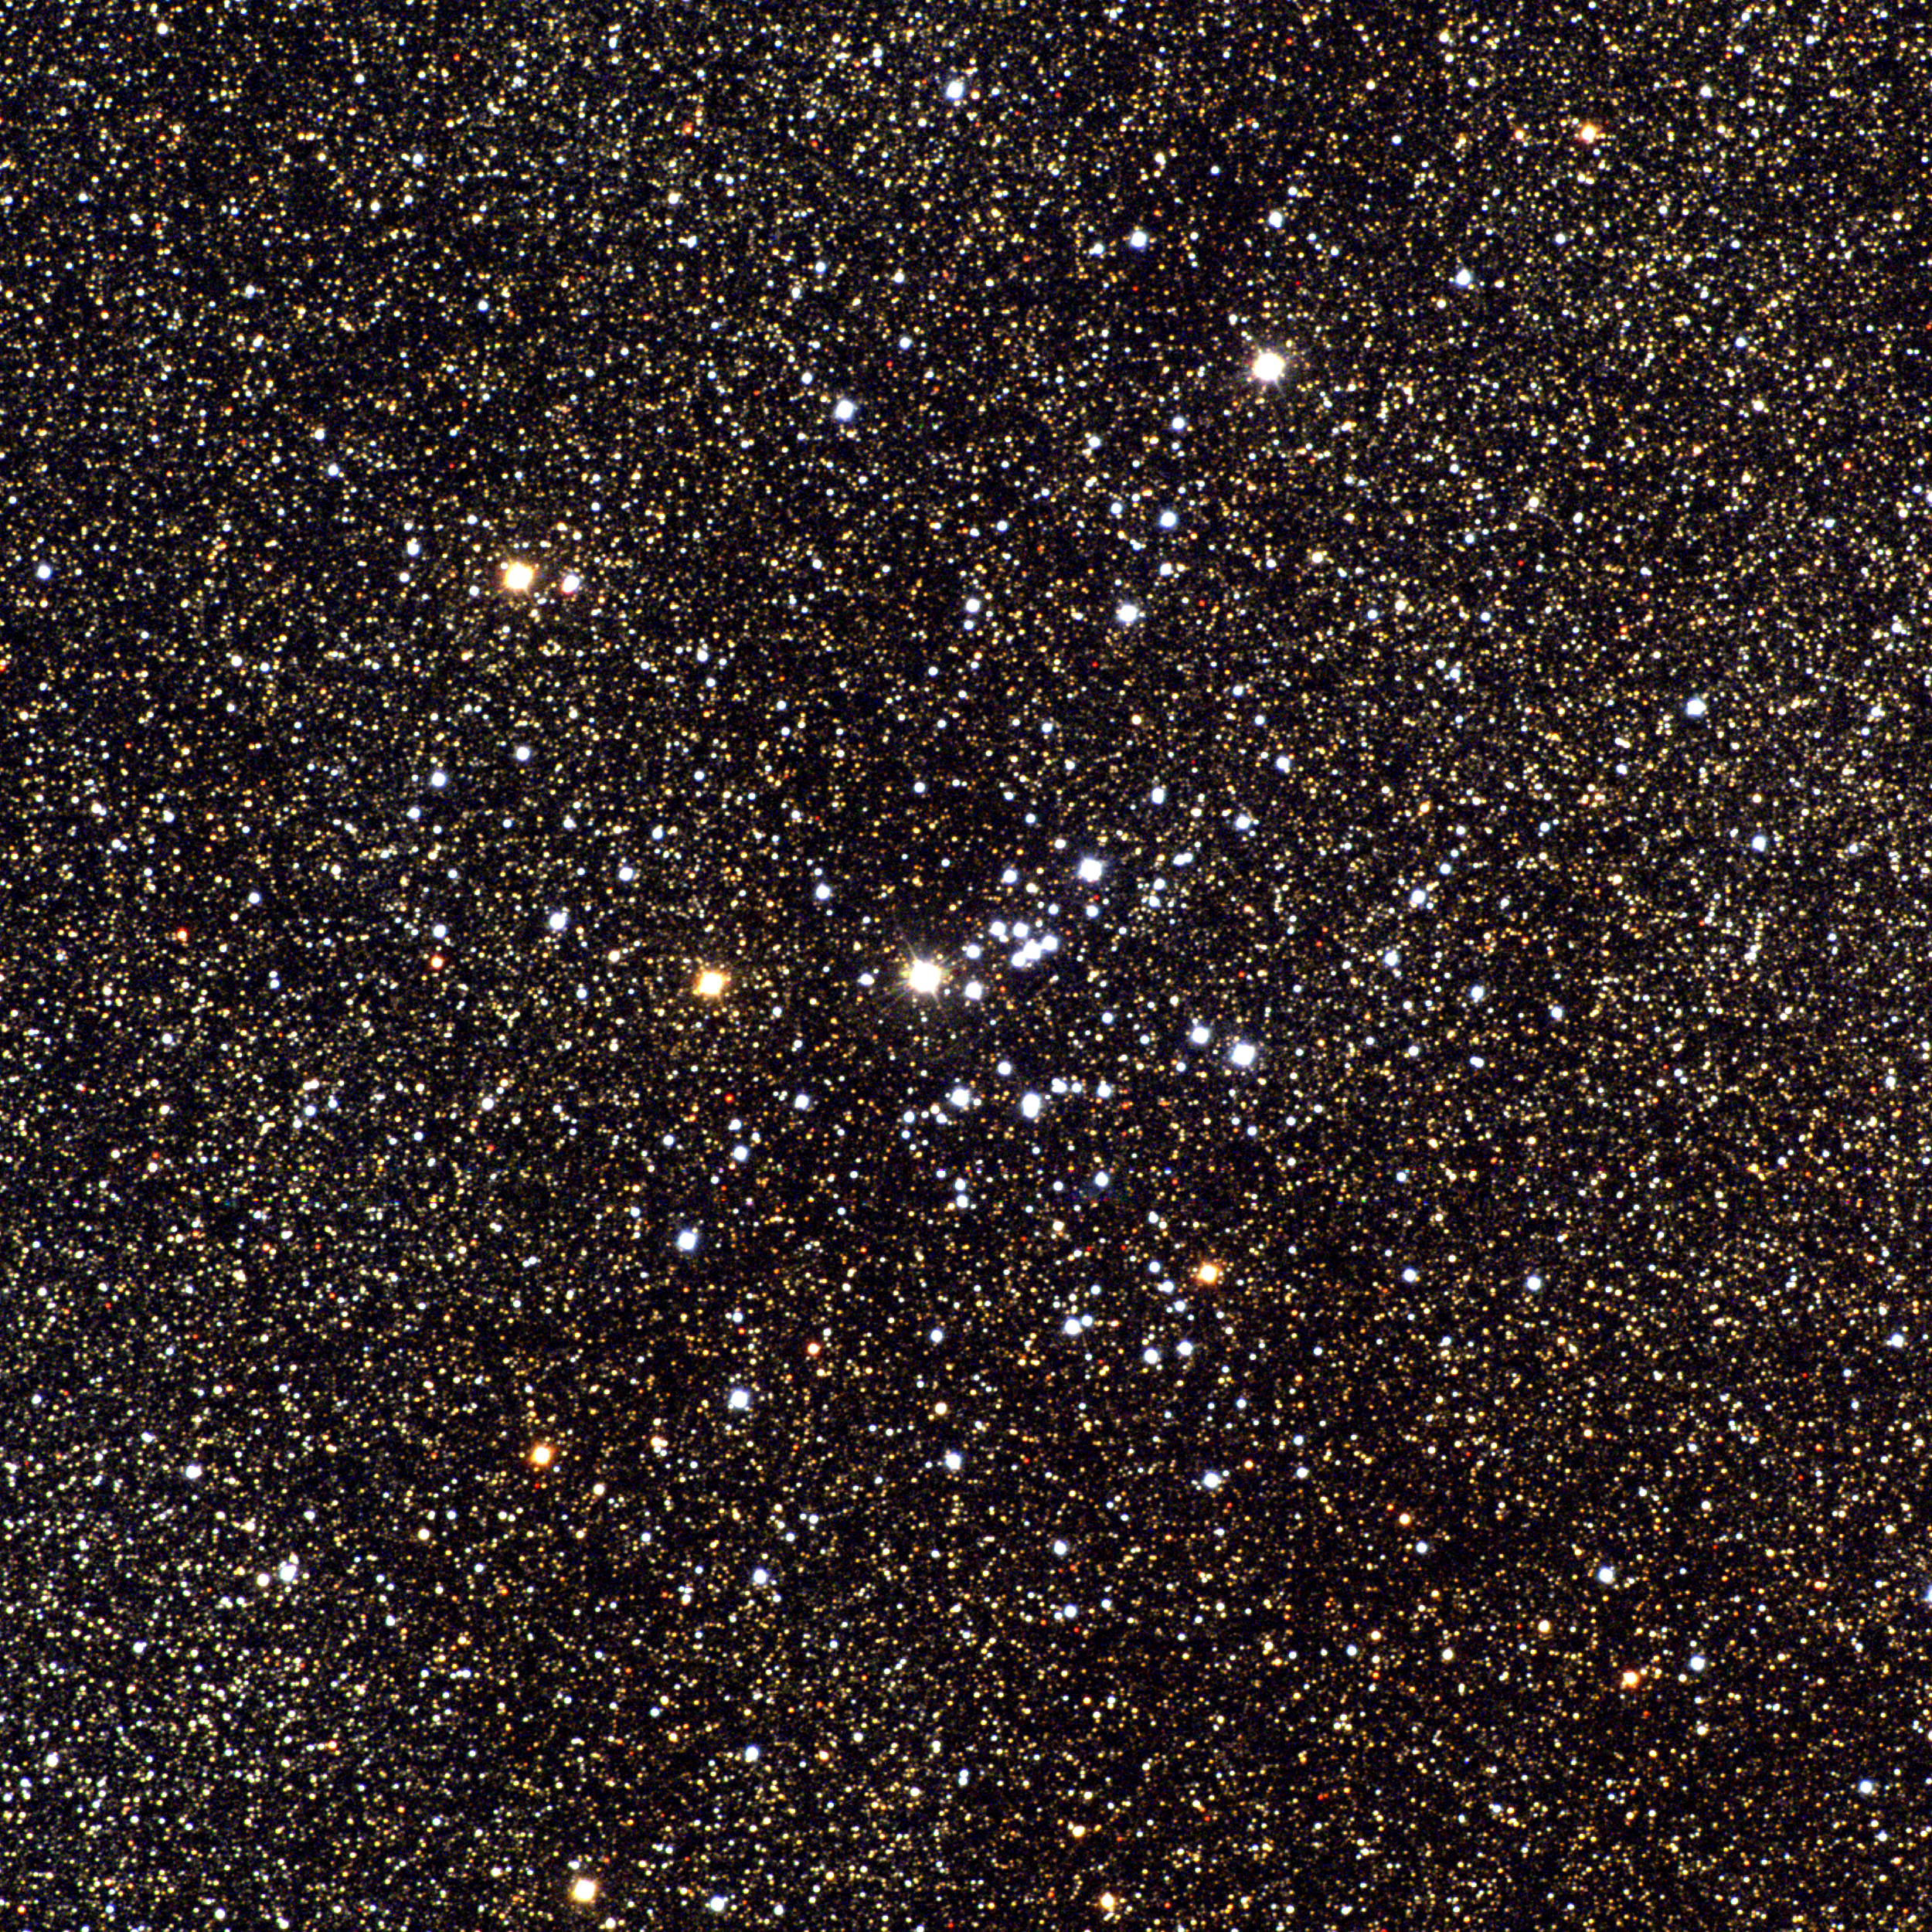

M25, IC4725

It is unclear why M25, a reasonably conspicuous open cluster in the constellation Sagittarius, did not rate an entry in the New General Catalogue and is thus relegated to only an Index Catalogue number. It is a middle-aged cluster at around 90 million years, somewhere around two thousand light-years away and twenty-odd light-years across. This picture is a combination of six frames taken in the BVR pass-bands in June 1996 at the Burrell Schmidt telescope of Case Western Reserve University's Warner and Swasey Observatory located on Kitt Peak, near Tucson, Arizona, during the Research Experiences for Undergraduates (REU) program operated at the Kitt Peak National Observatory and supported by the National Science Foundation. Image size 42.3 arc minutes.

Credit: Hillary Mathis, Vanessa Harvey, REU program/NOIRLab/NSF/AURA